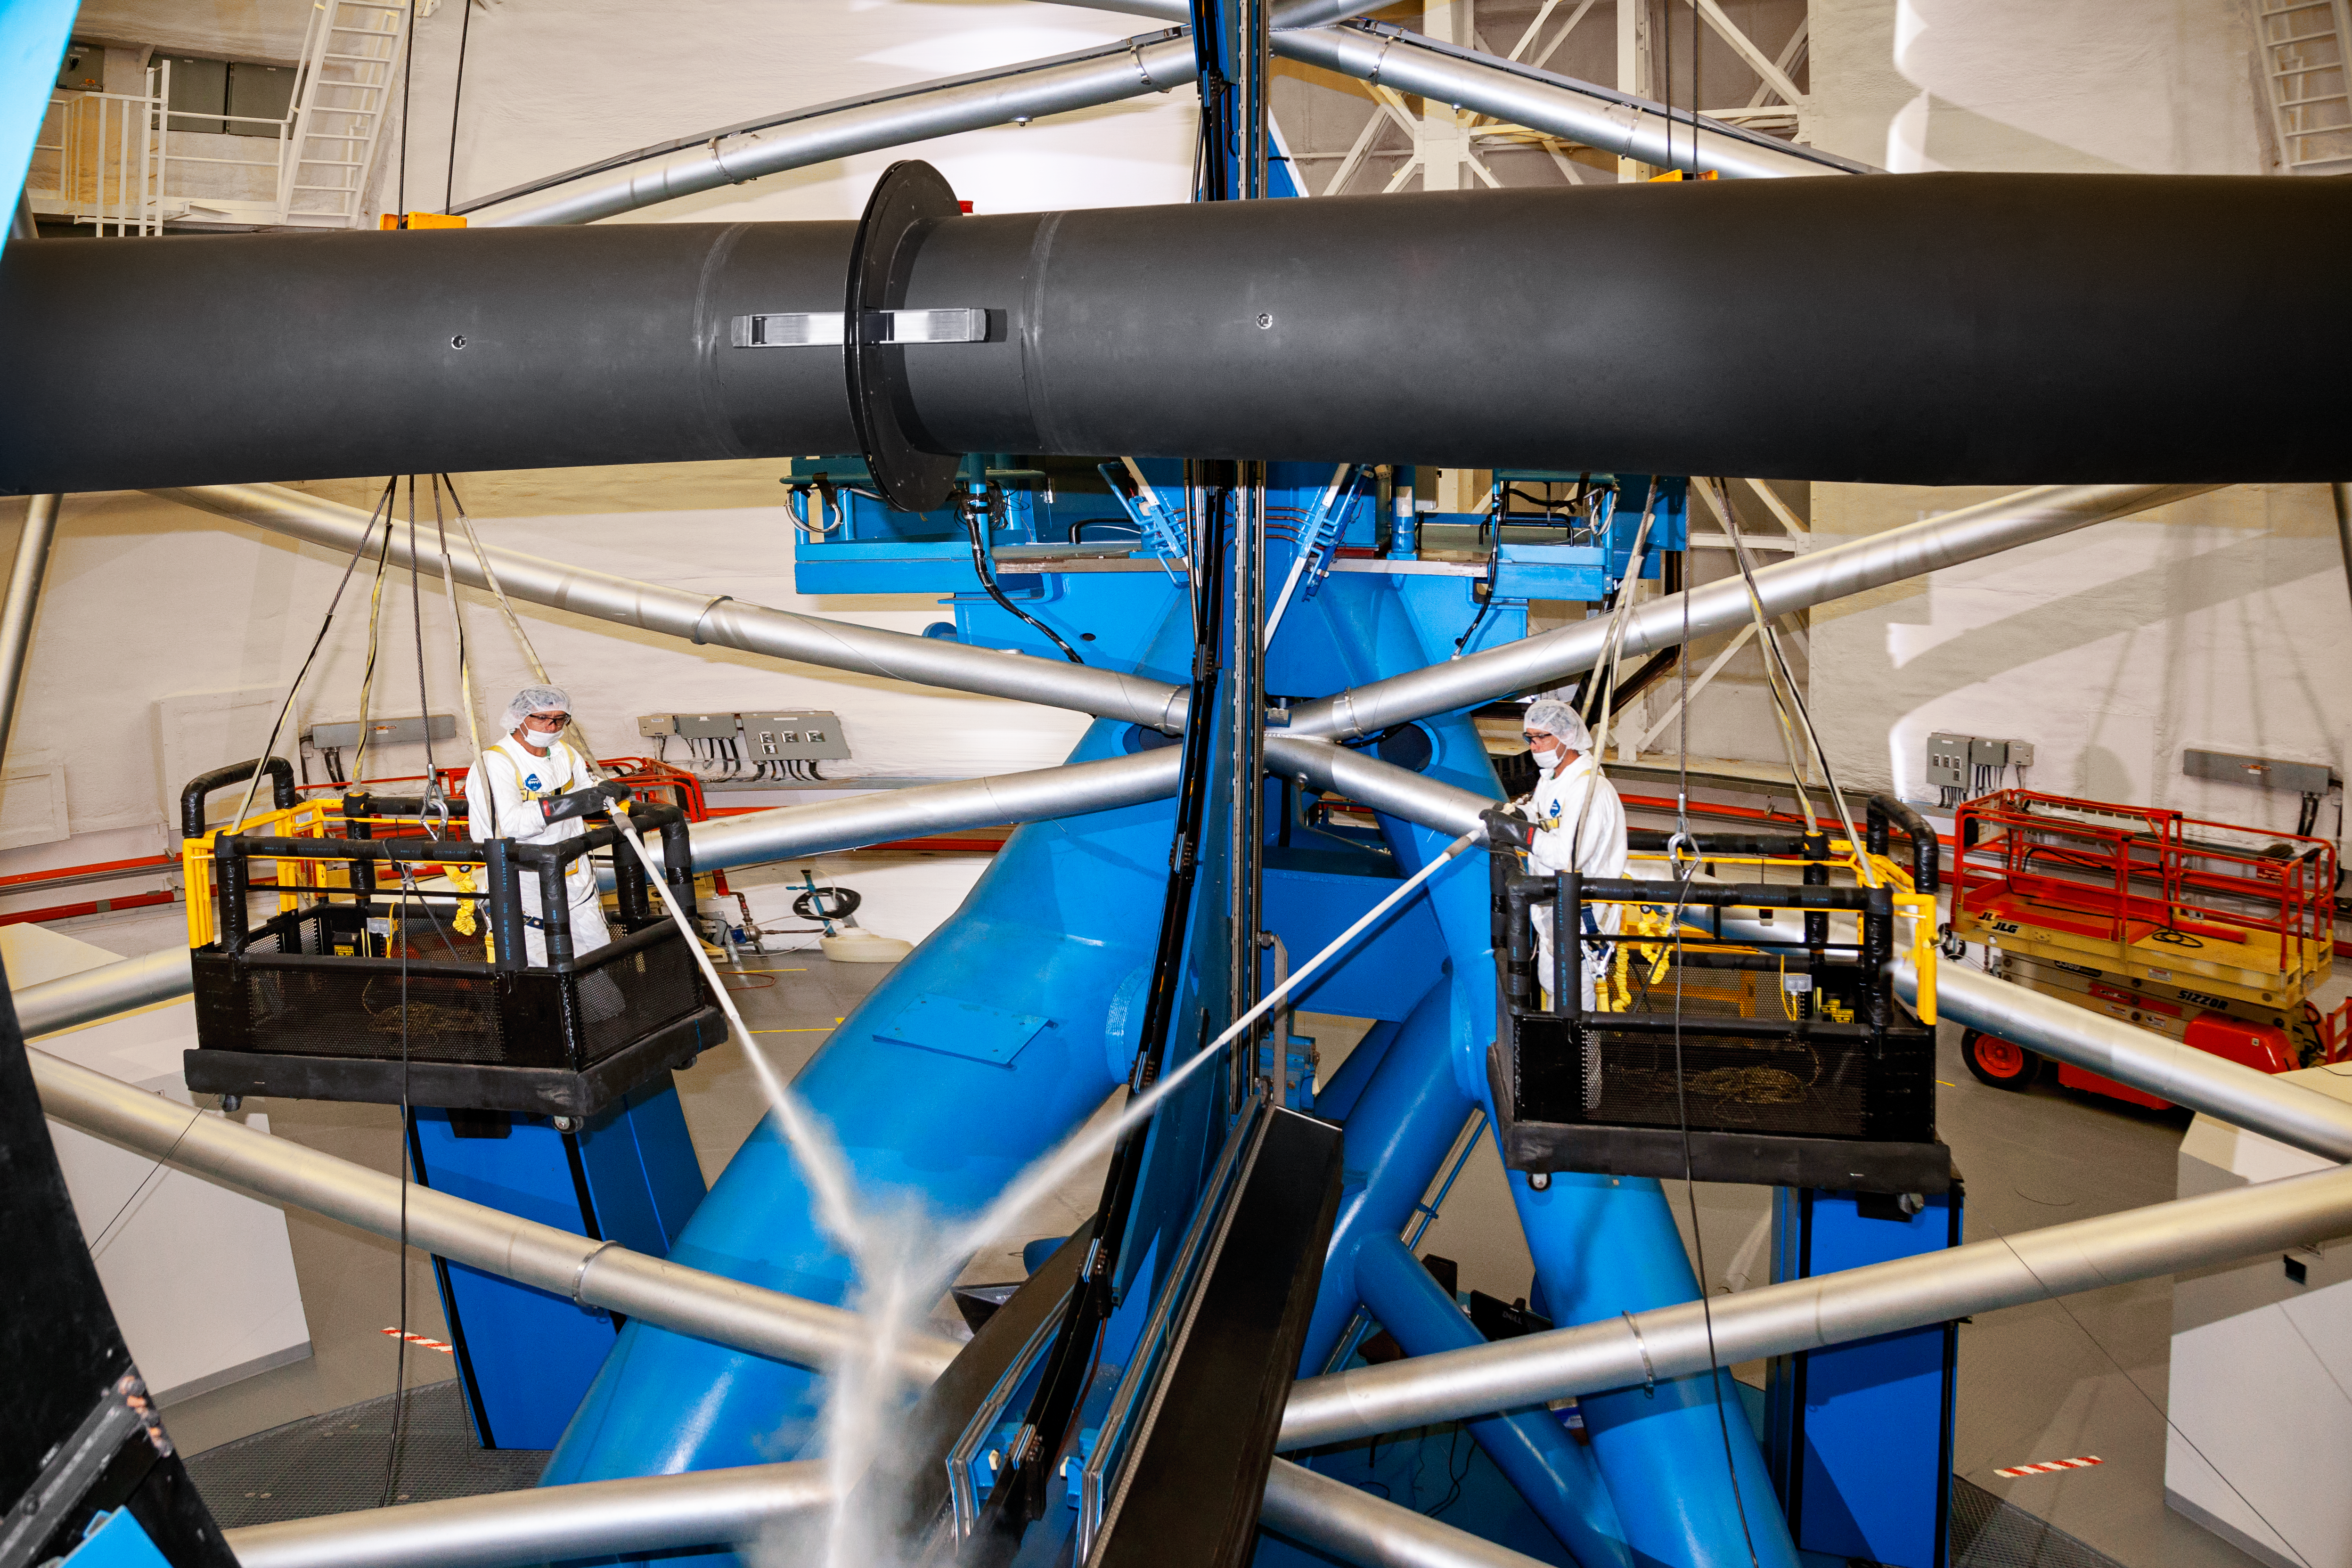

Gemini South interior

Gemini South interior, Cerro Pachón, Chile.

Credit: International Gemini Observatory/NOIRLab/NSF/AURA/M. Paredes